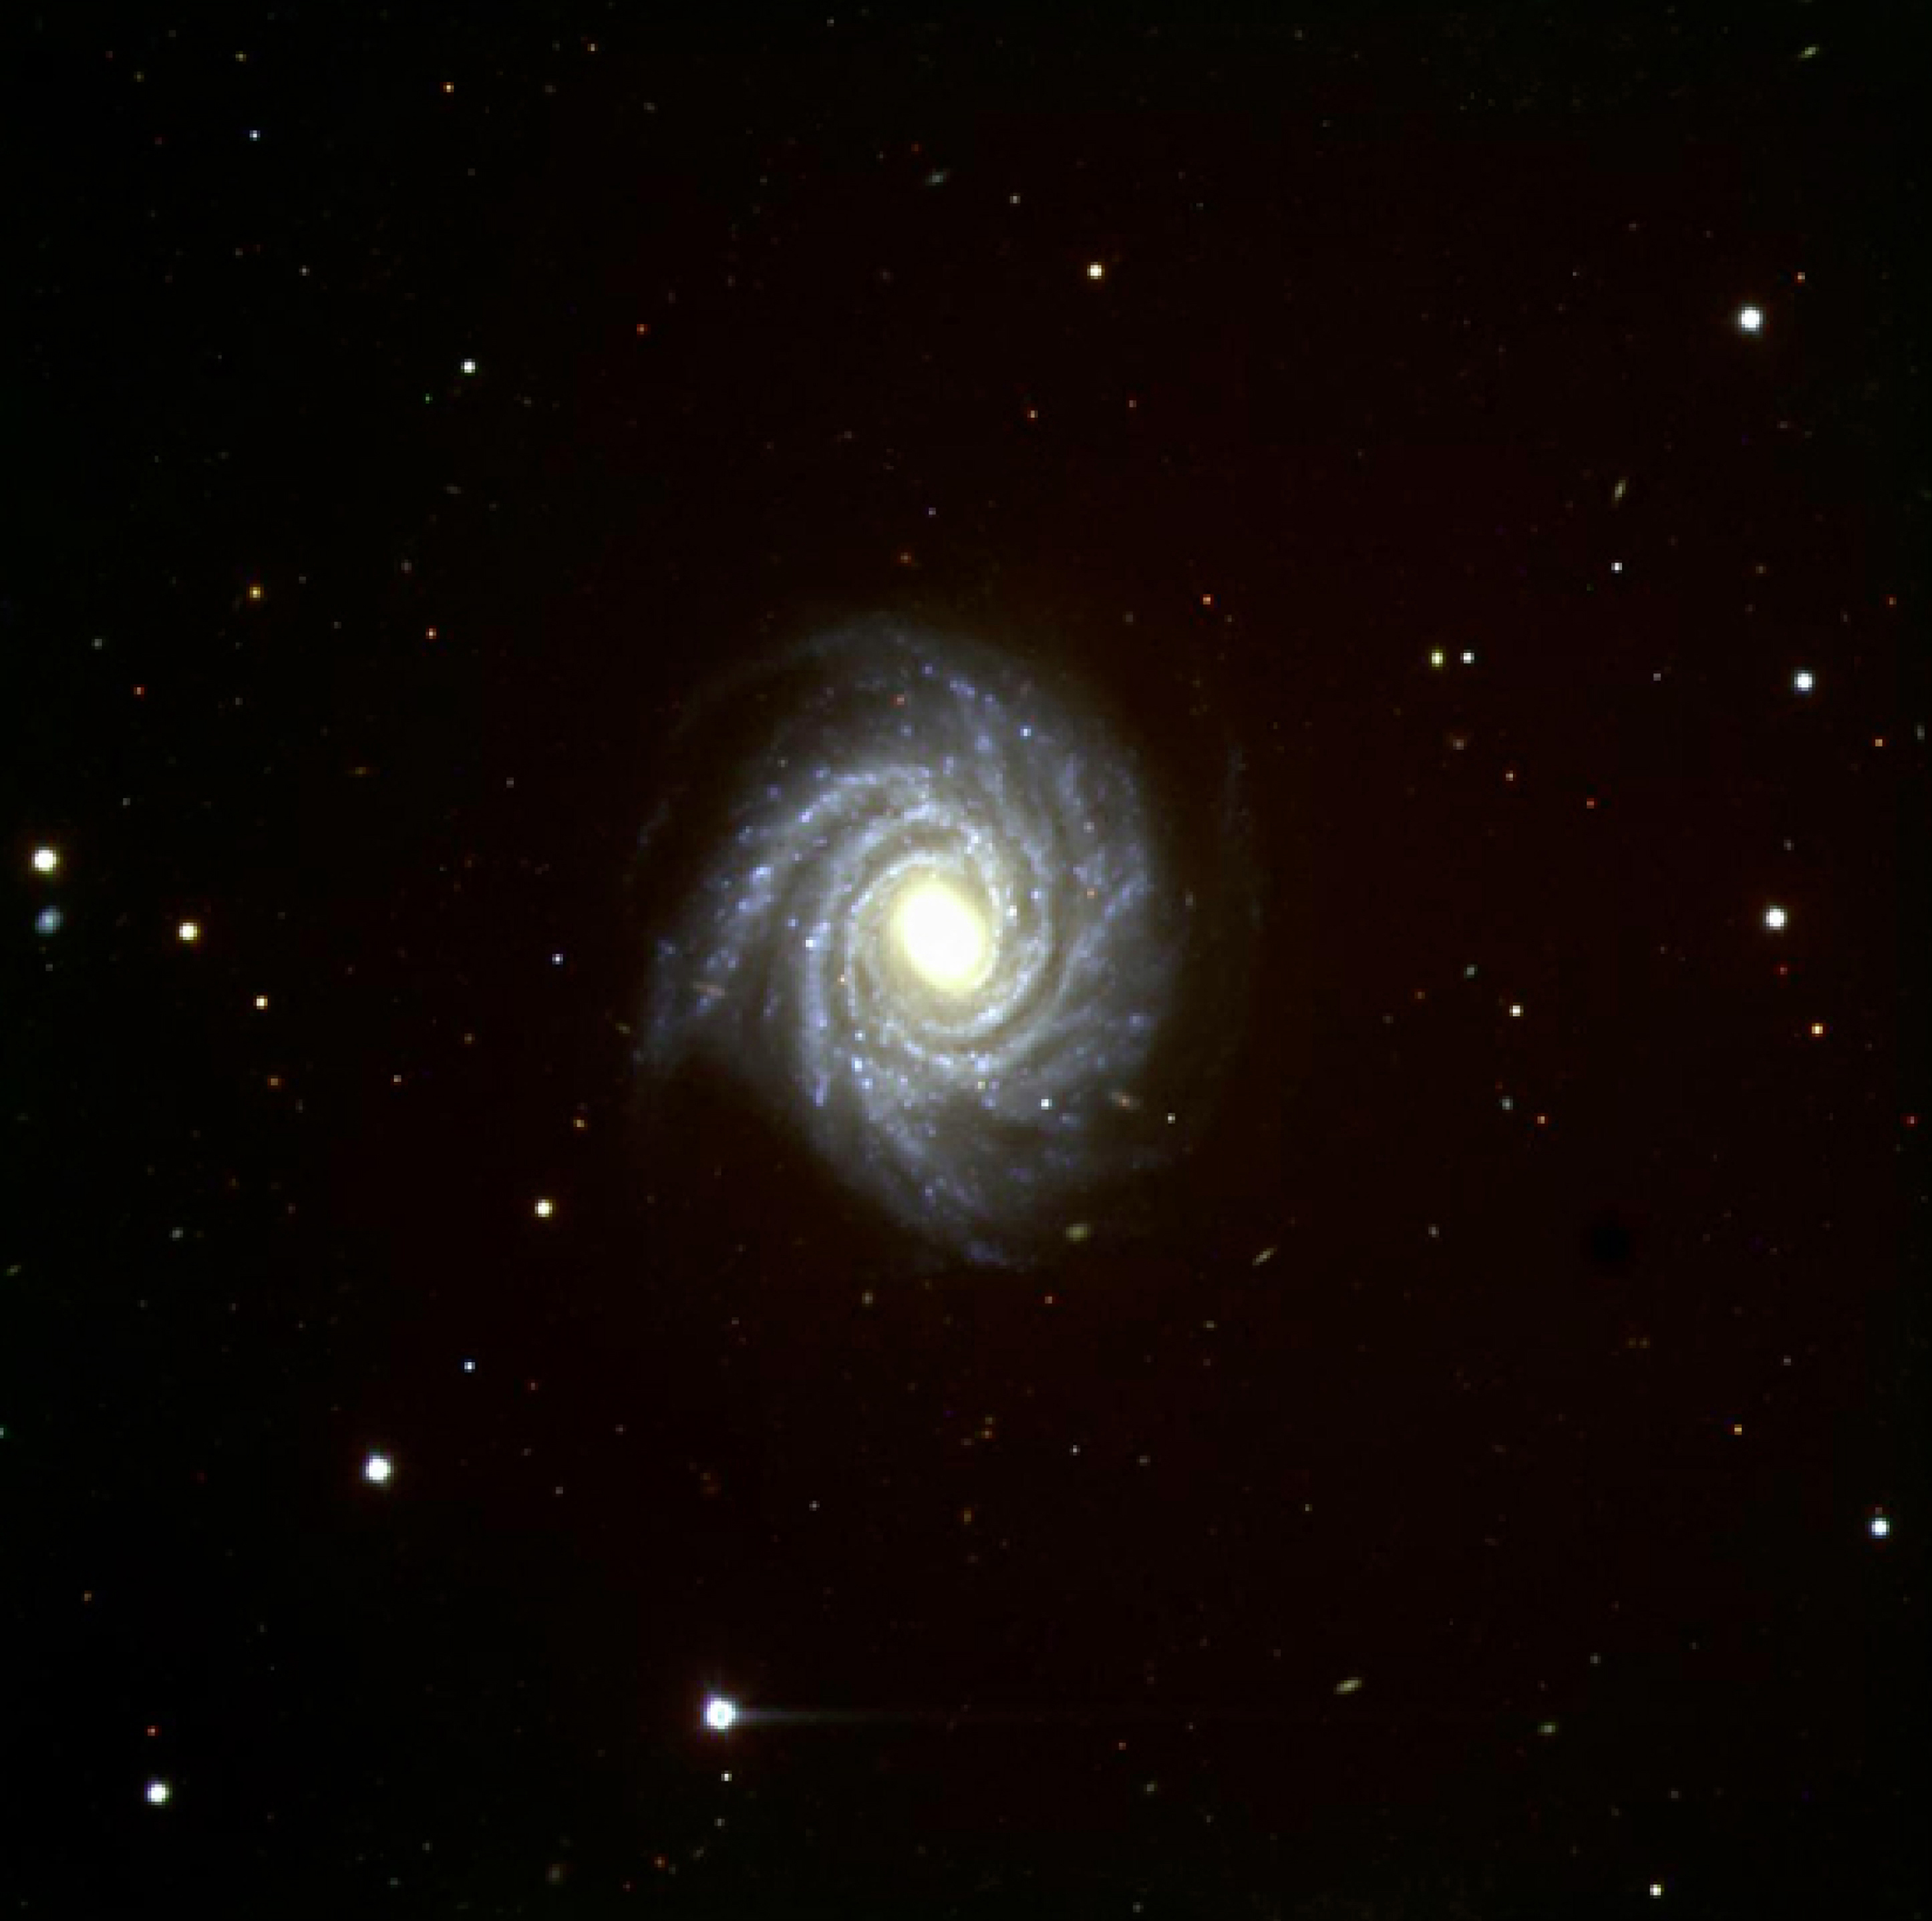

FORS1 first light - spiral galaxy NGC 1288

This image is a reproduction of a colour composite image of the beautiful spiral galaxy NGC 1288 in the southern constellation Fornax. It covers the entire field that was imaged on the 2048 x 2048 pixel CCD camera. It is based on CCD frames in different colours that were taken under good seeing conditions during the night of First Light (15 September 1998). The distance to this galaxy is about 300 million light-years; it recedes with a velocity of 4500 km/sec and its diameter is about 200,000 light-years.

This image is based on a composite of three images taken behind three different filters: B (420 nm; 6 min), V (530 nm; 3 min) and I (800 nm; 3min) during a period of 0.7 arcsec seeing. The field shown measures 6.8 x 6.8 arcmin. North is left; East is down.

Credit: ESO